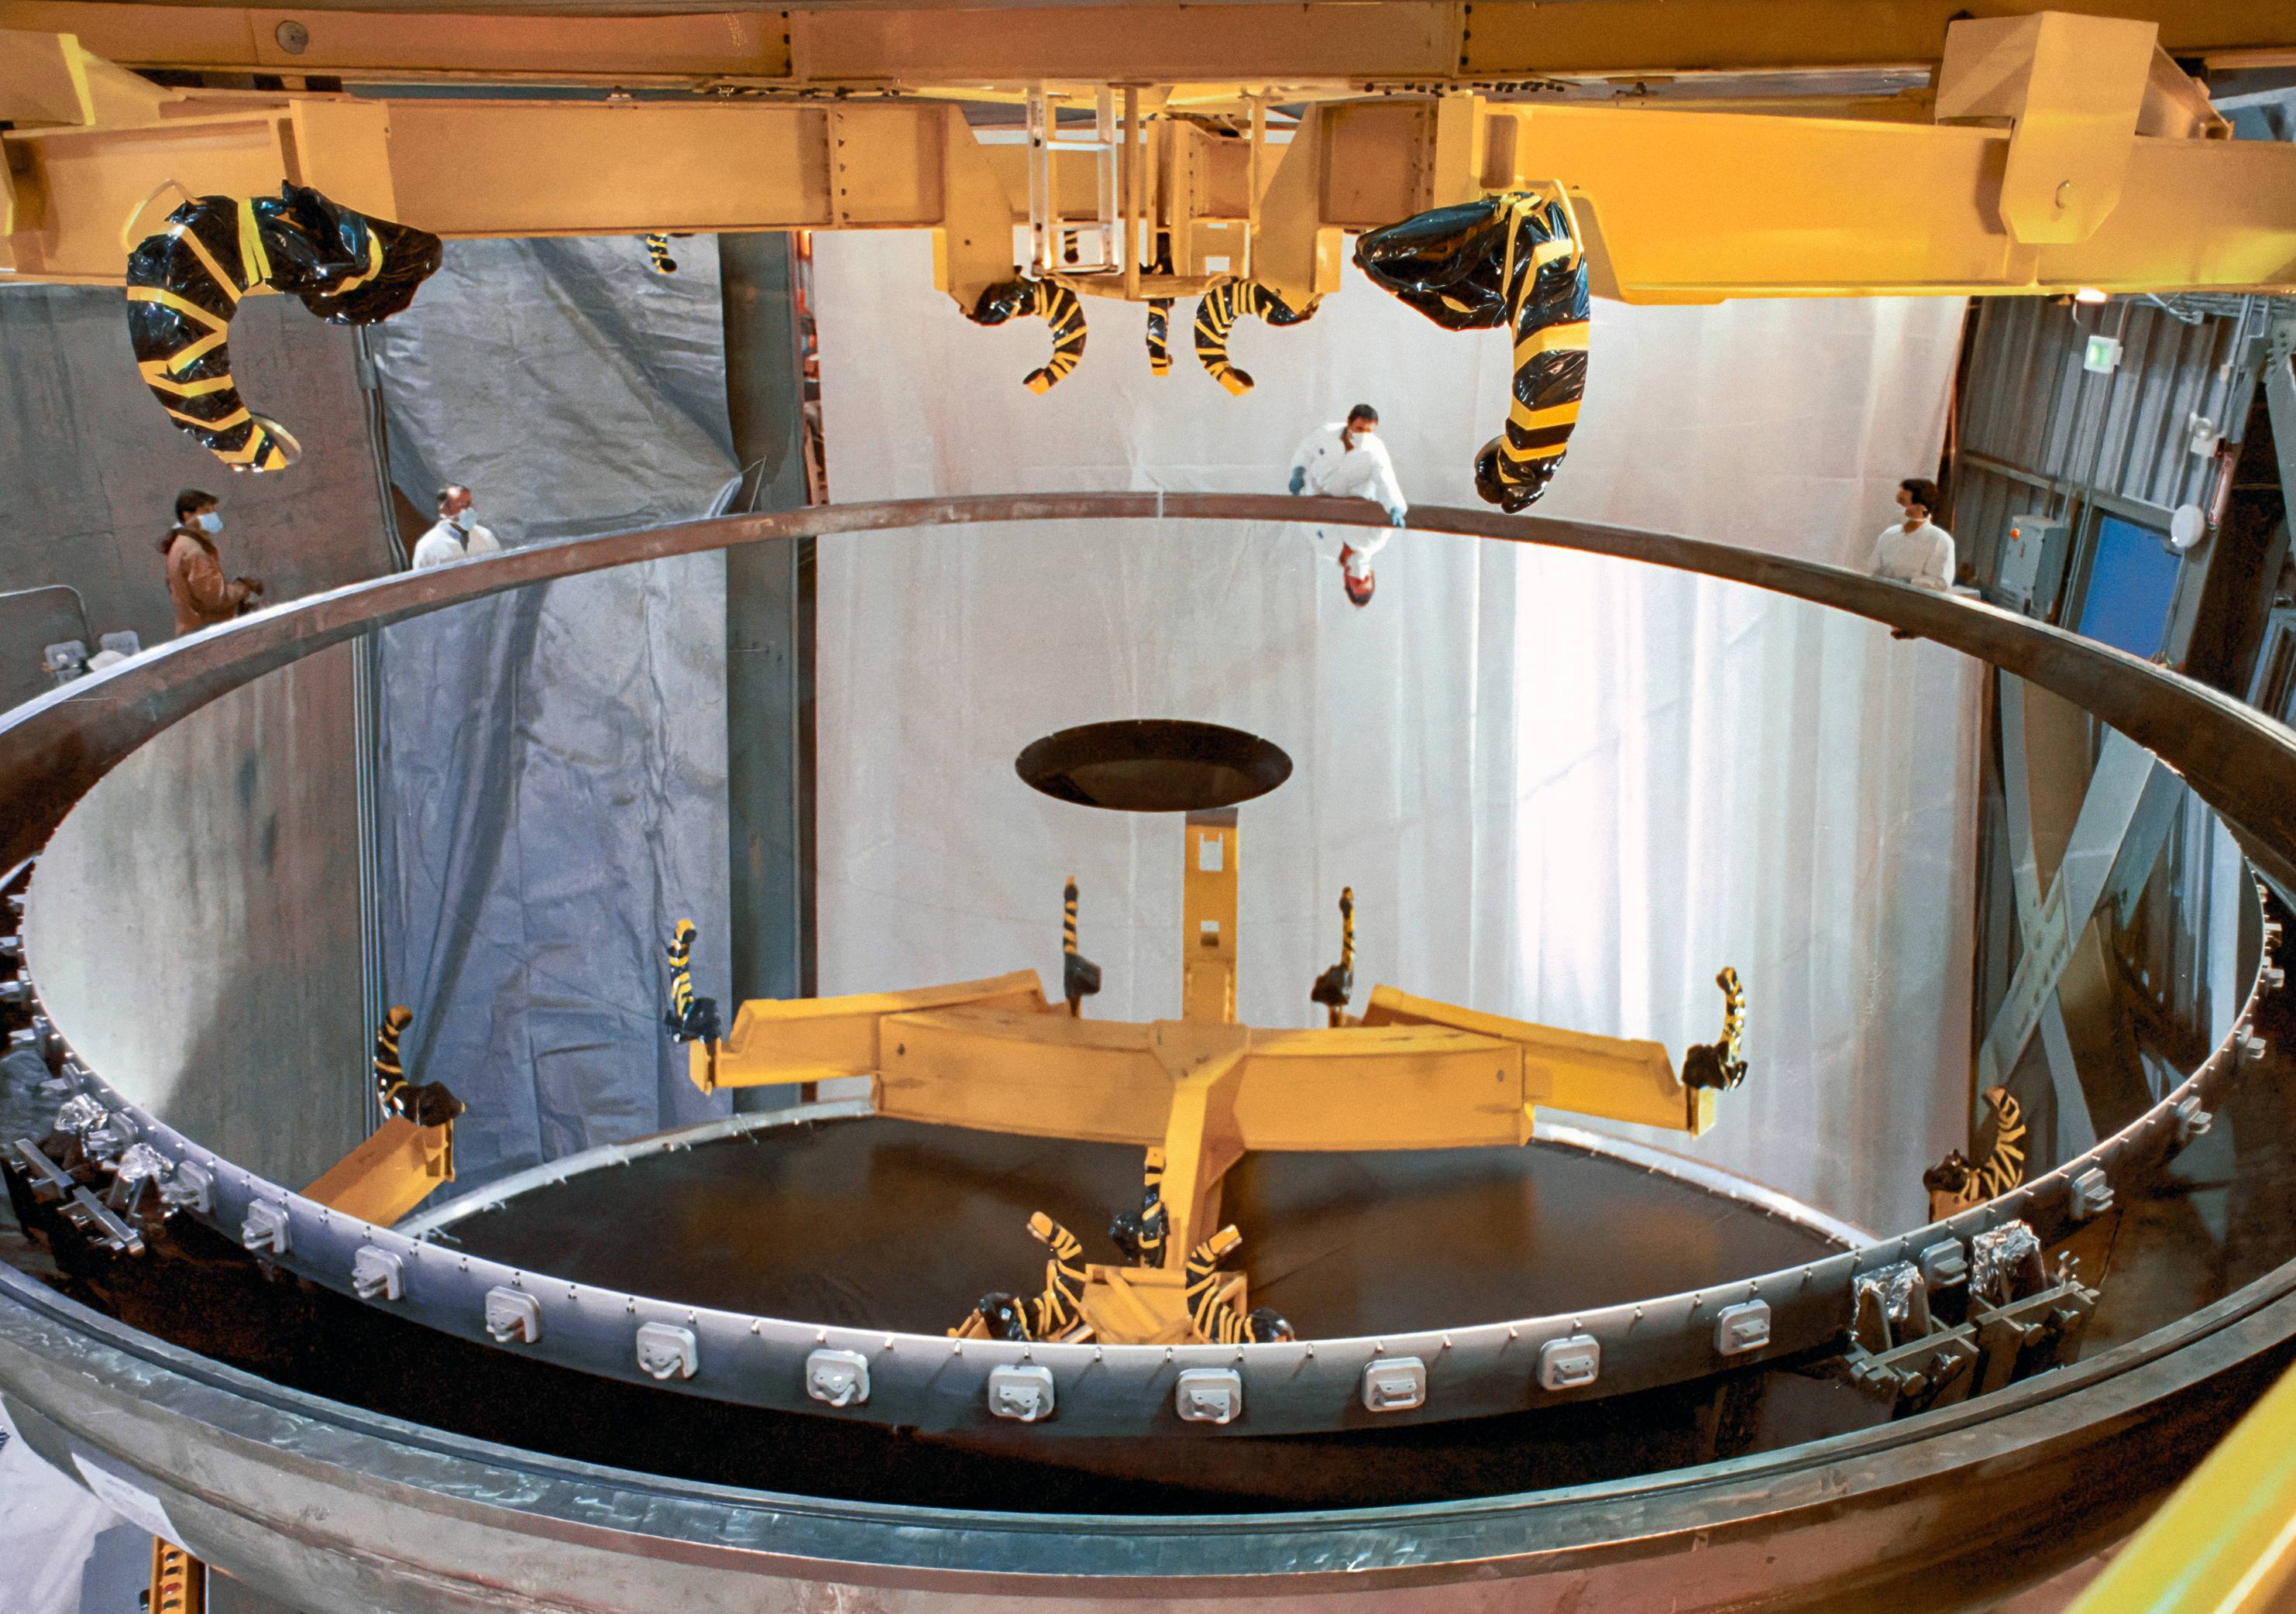

Lifting a Massive Mirror

Technicians prepare the Gemini North telescope's massive 8.1-meter primary mirror before it is lifted to the telescope structure. Above the mirror is the yellow lifting rig which will handle the 22,200-kilogram mirror with extreme care.

Credit: NOIRLab